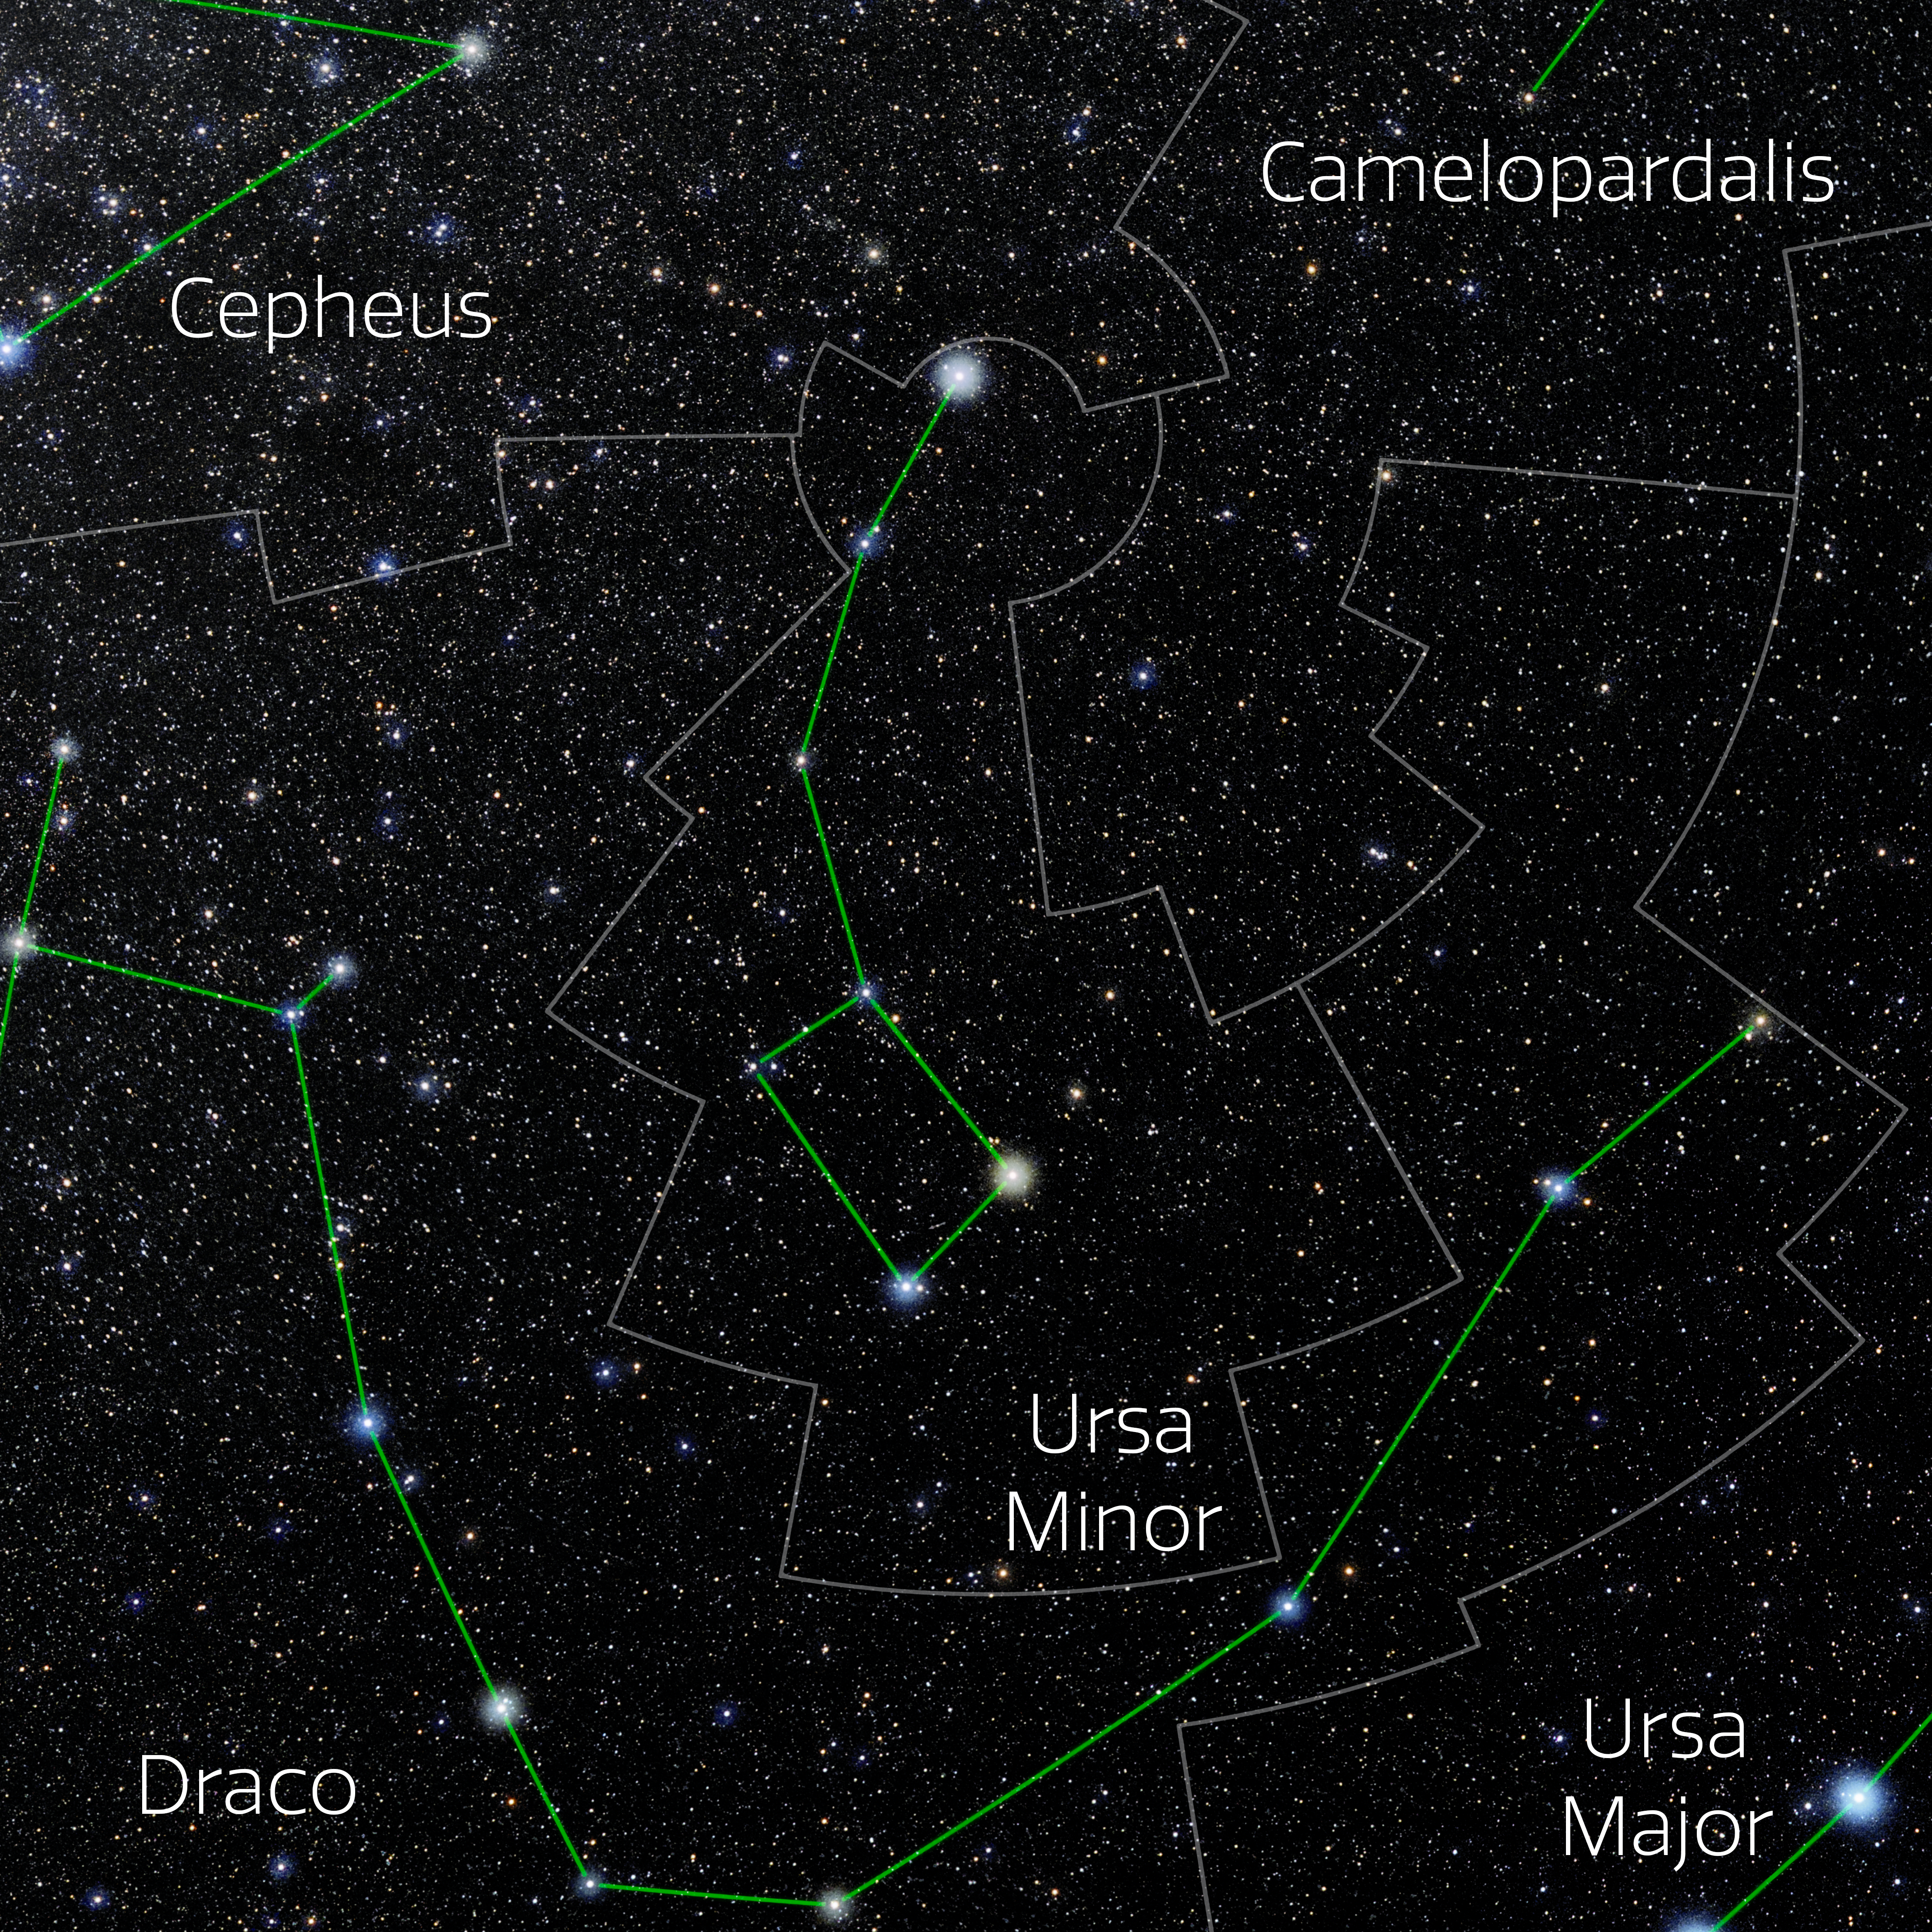

Ursa Minor (Annotated)

Photo of the constellation Ursa Minor with annotations from IAU and Sky & Telescope. Here is the non-annotated version.

Credit: E. Slawik/NOIRLab/NSF/AURA/M. Zamani